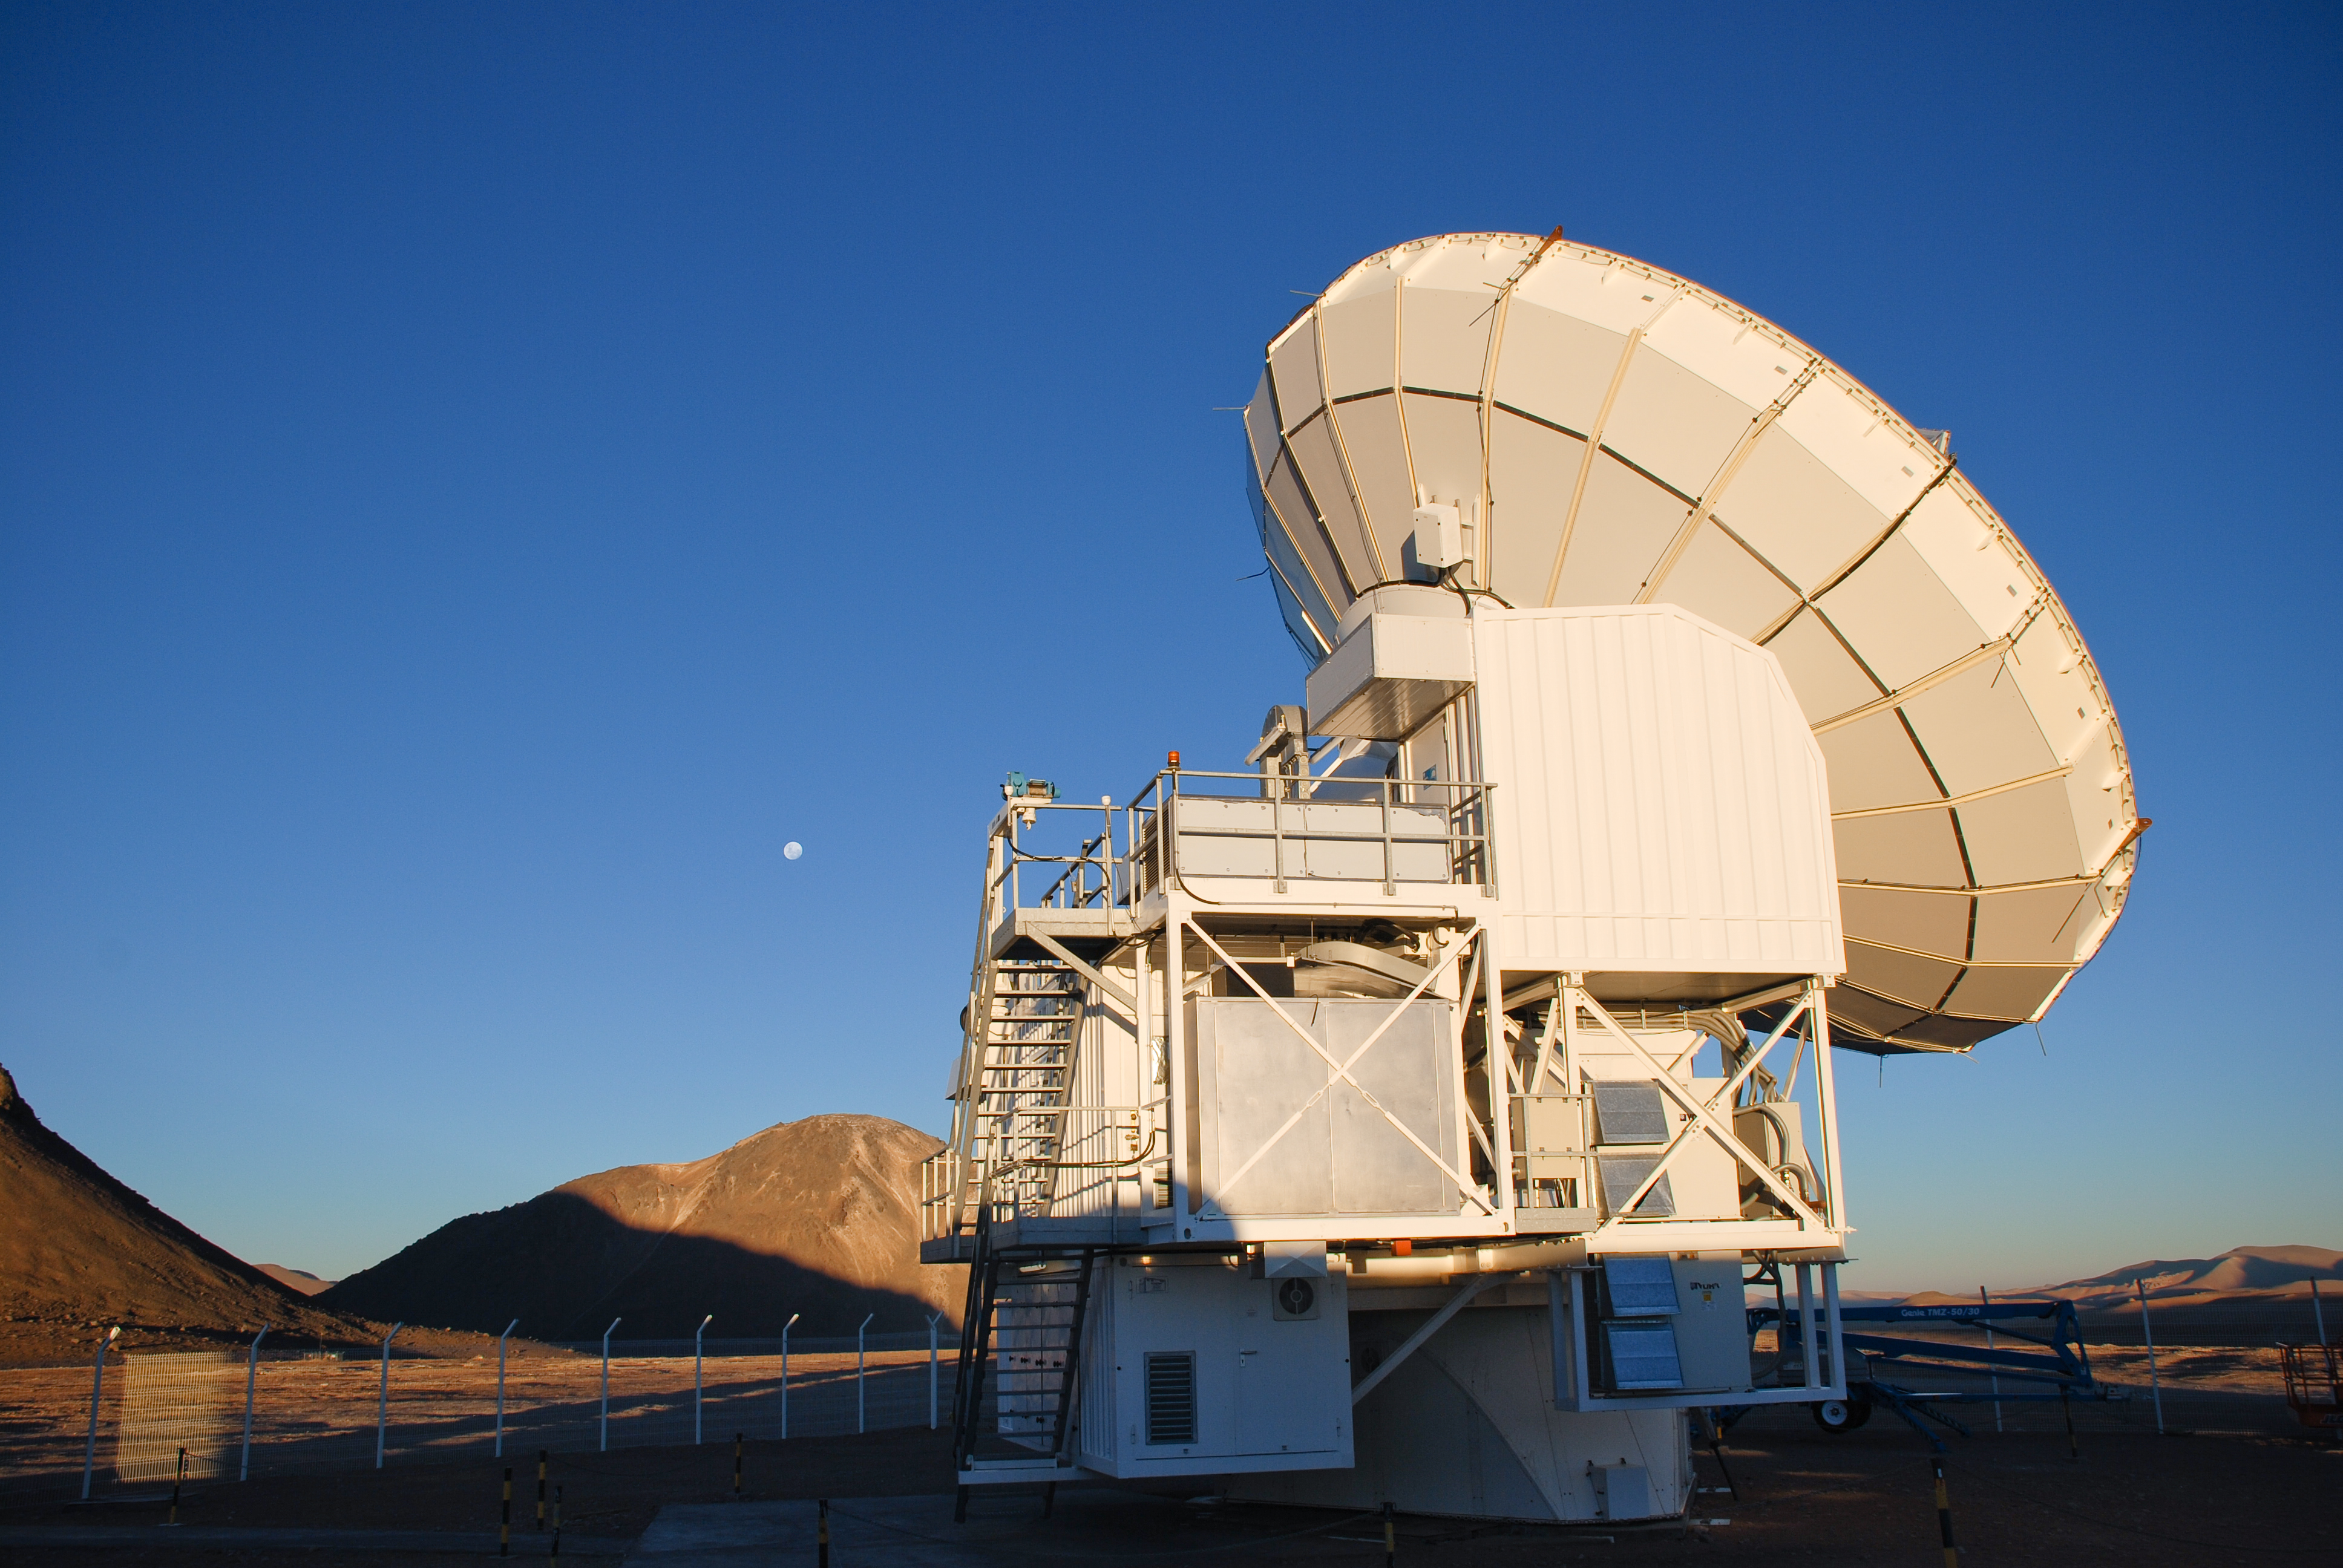

APEX image calendar, August 2010 — APEX before sunset

The APEX mirror, 12-metres in diameter, points toward the afternoon sky, seeming almost eager for the night’s observation run of milimetre and submilimetre wavelength astronomy from the Chajnantor plateau in Chile's Atacama region. APEX looks at the cold, dusty, and far distant Universe, often difficult to observe with other types of telescopes.

Credit: C. Durán/ESO/APEX (MPIfR/ESO/OSO)